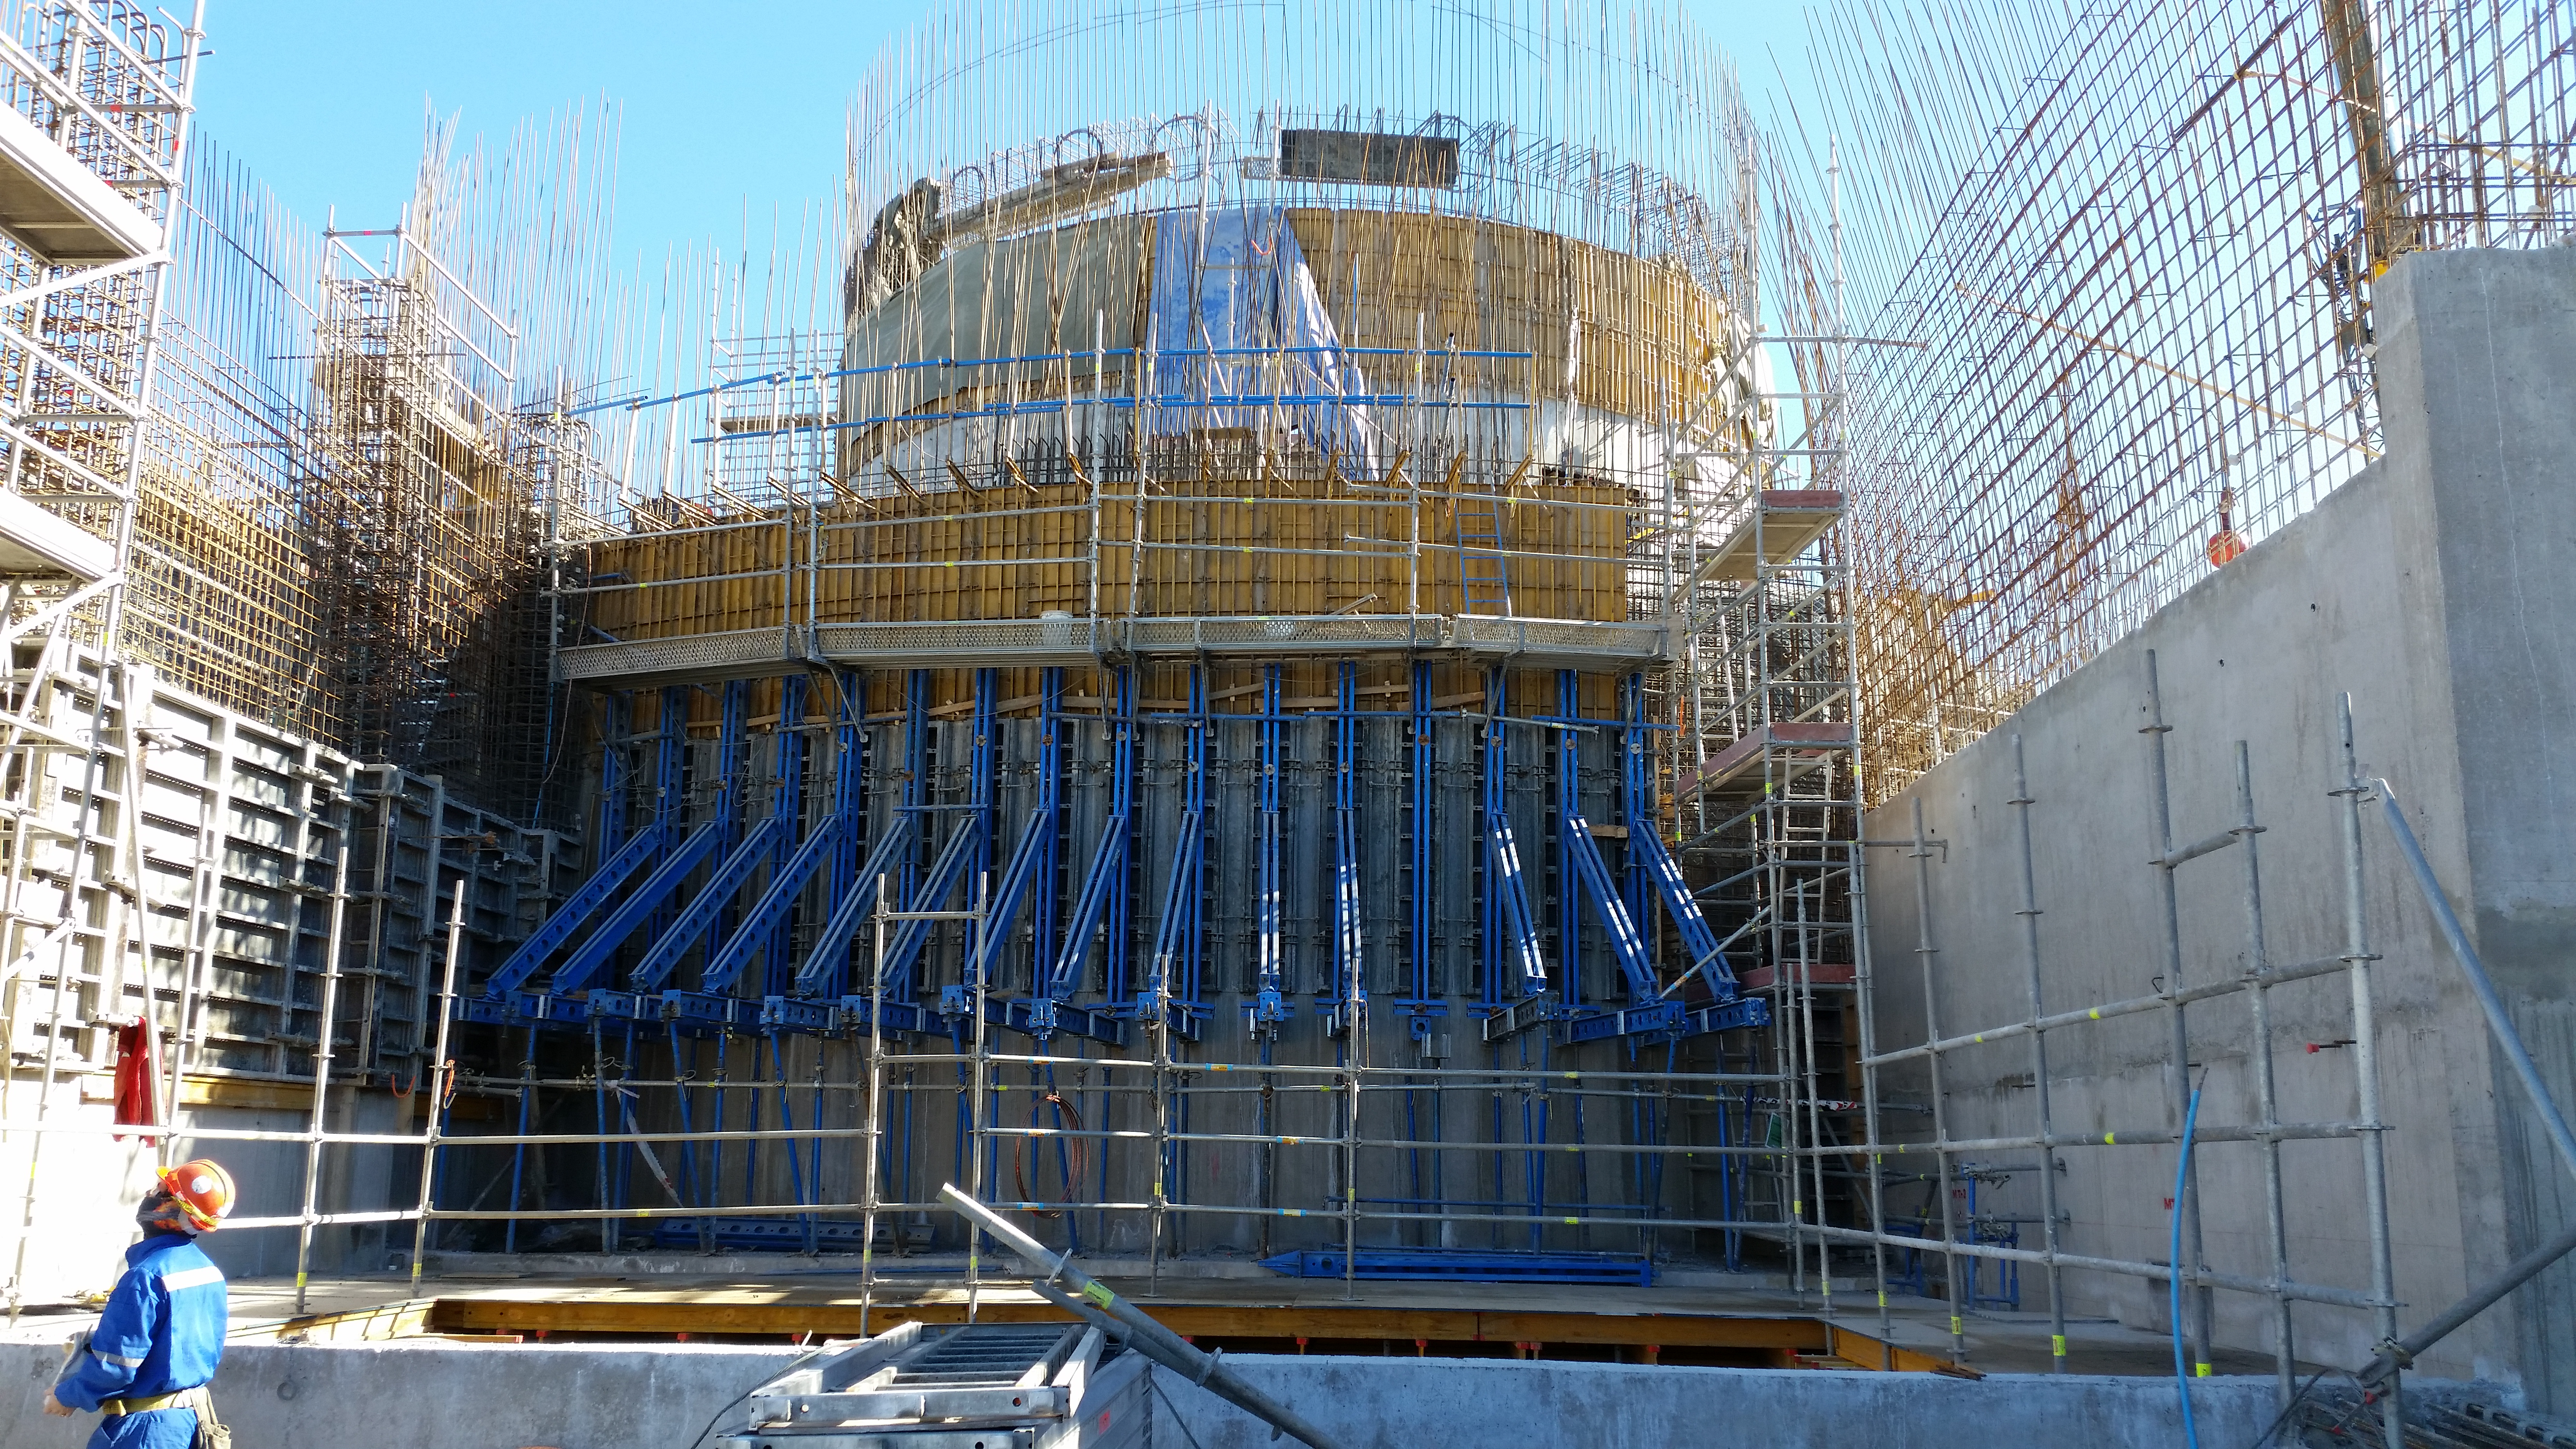

2547 level

Lower enclosure reaches the 2647 level.

Credit: Rubin Observatory/NSF/AURA